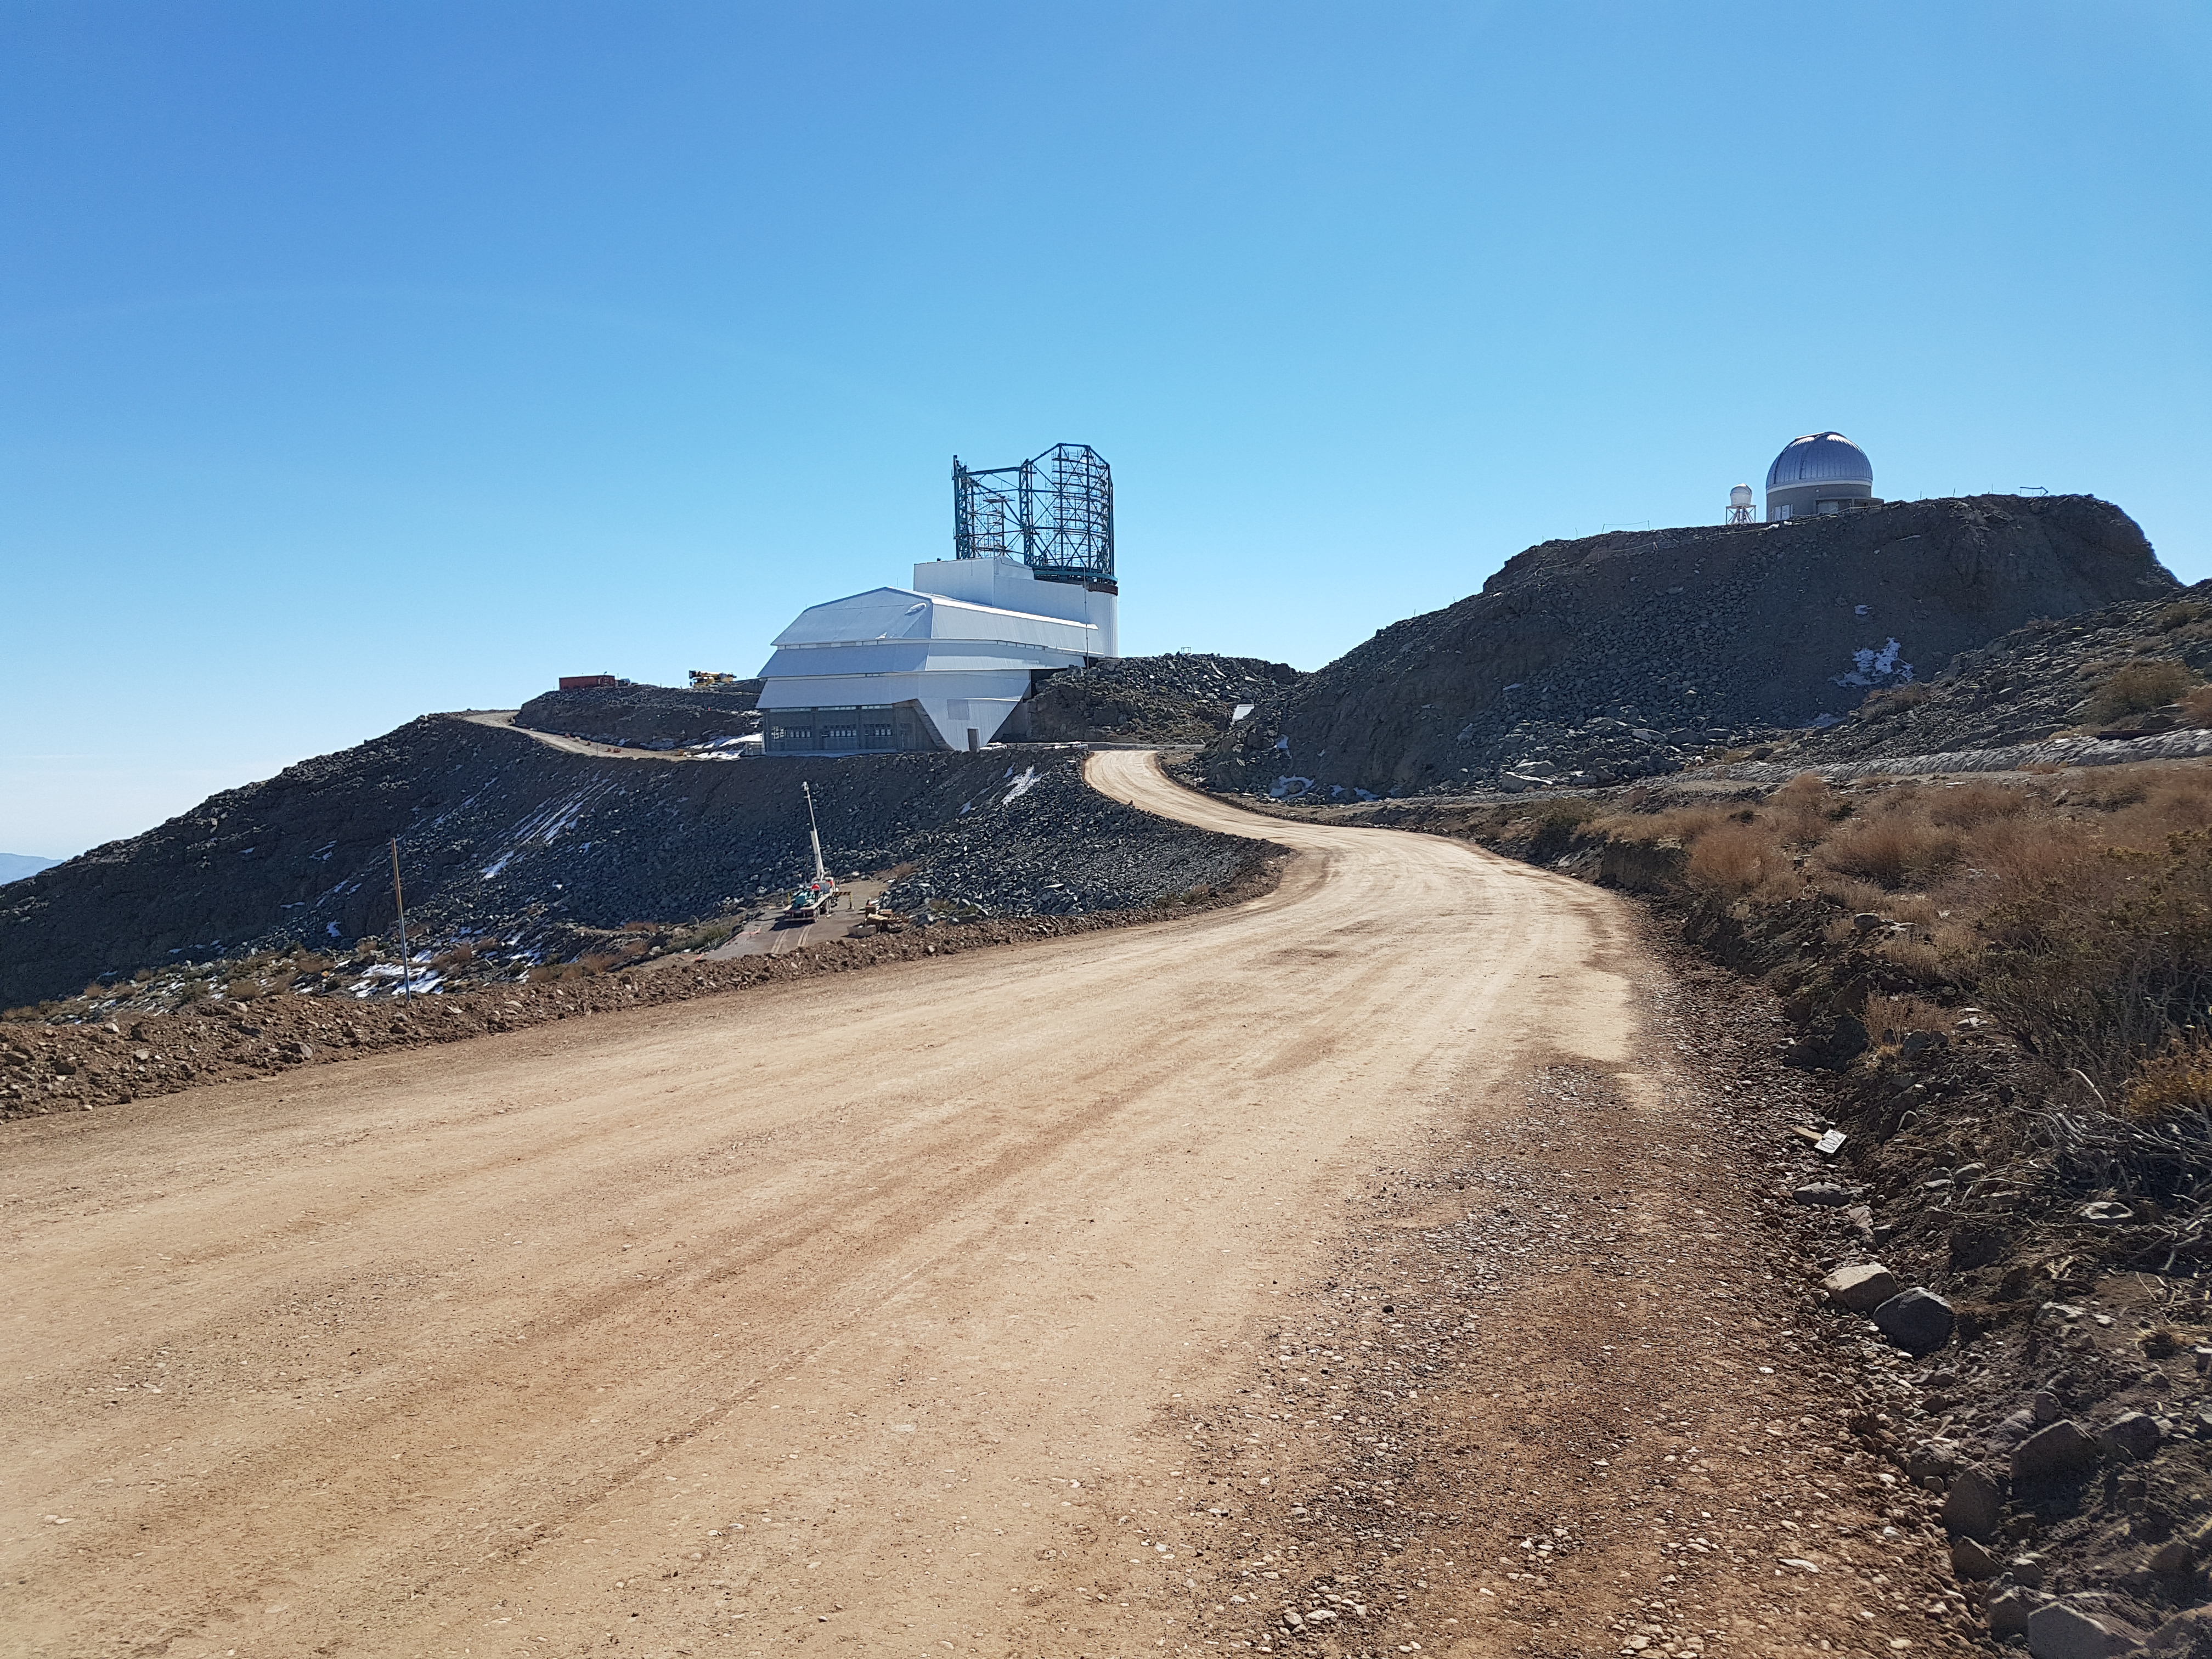

Weekly Construction Photos

The road to the LSST Facility Building was recently improved.

Credit: Rubin Observatory/NSF/AURA